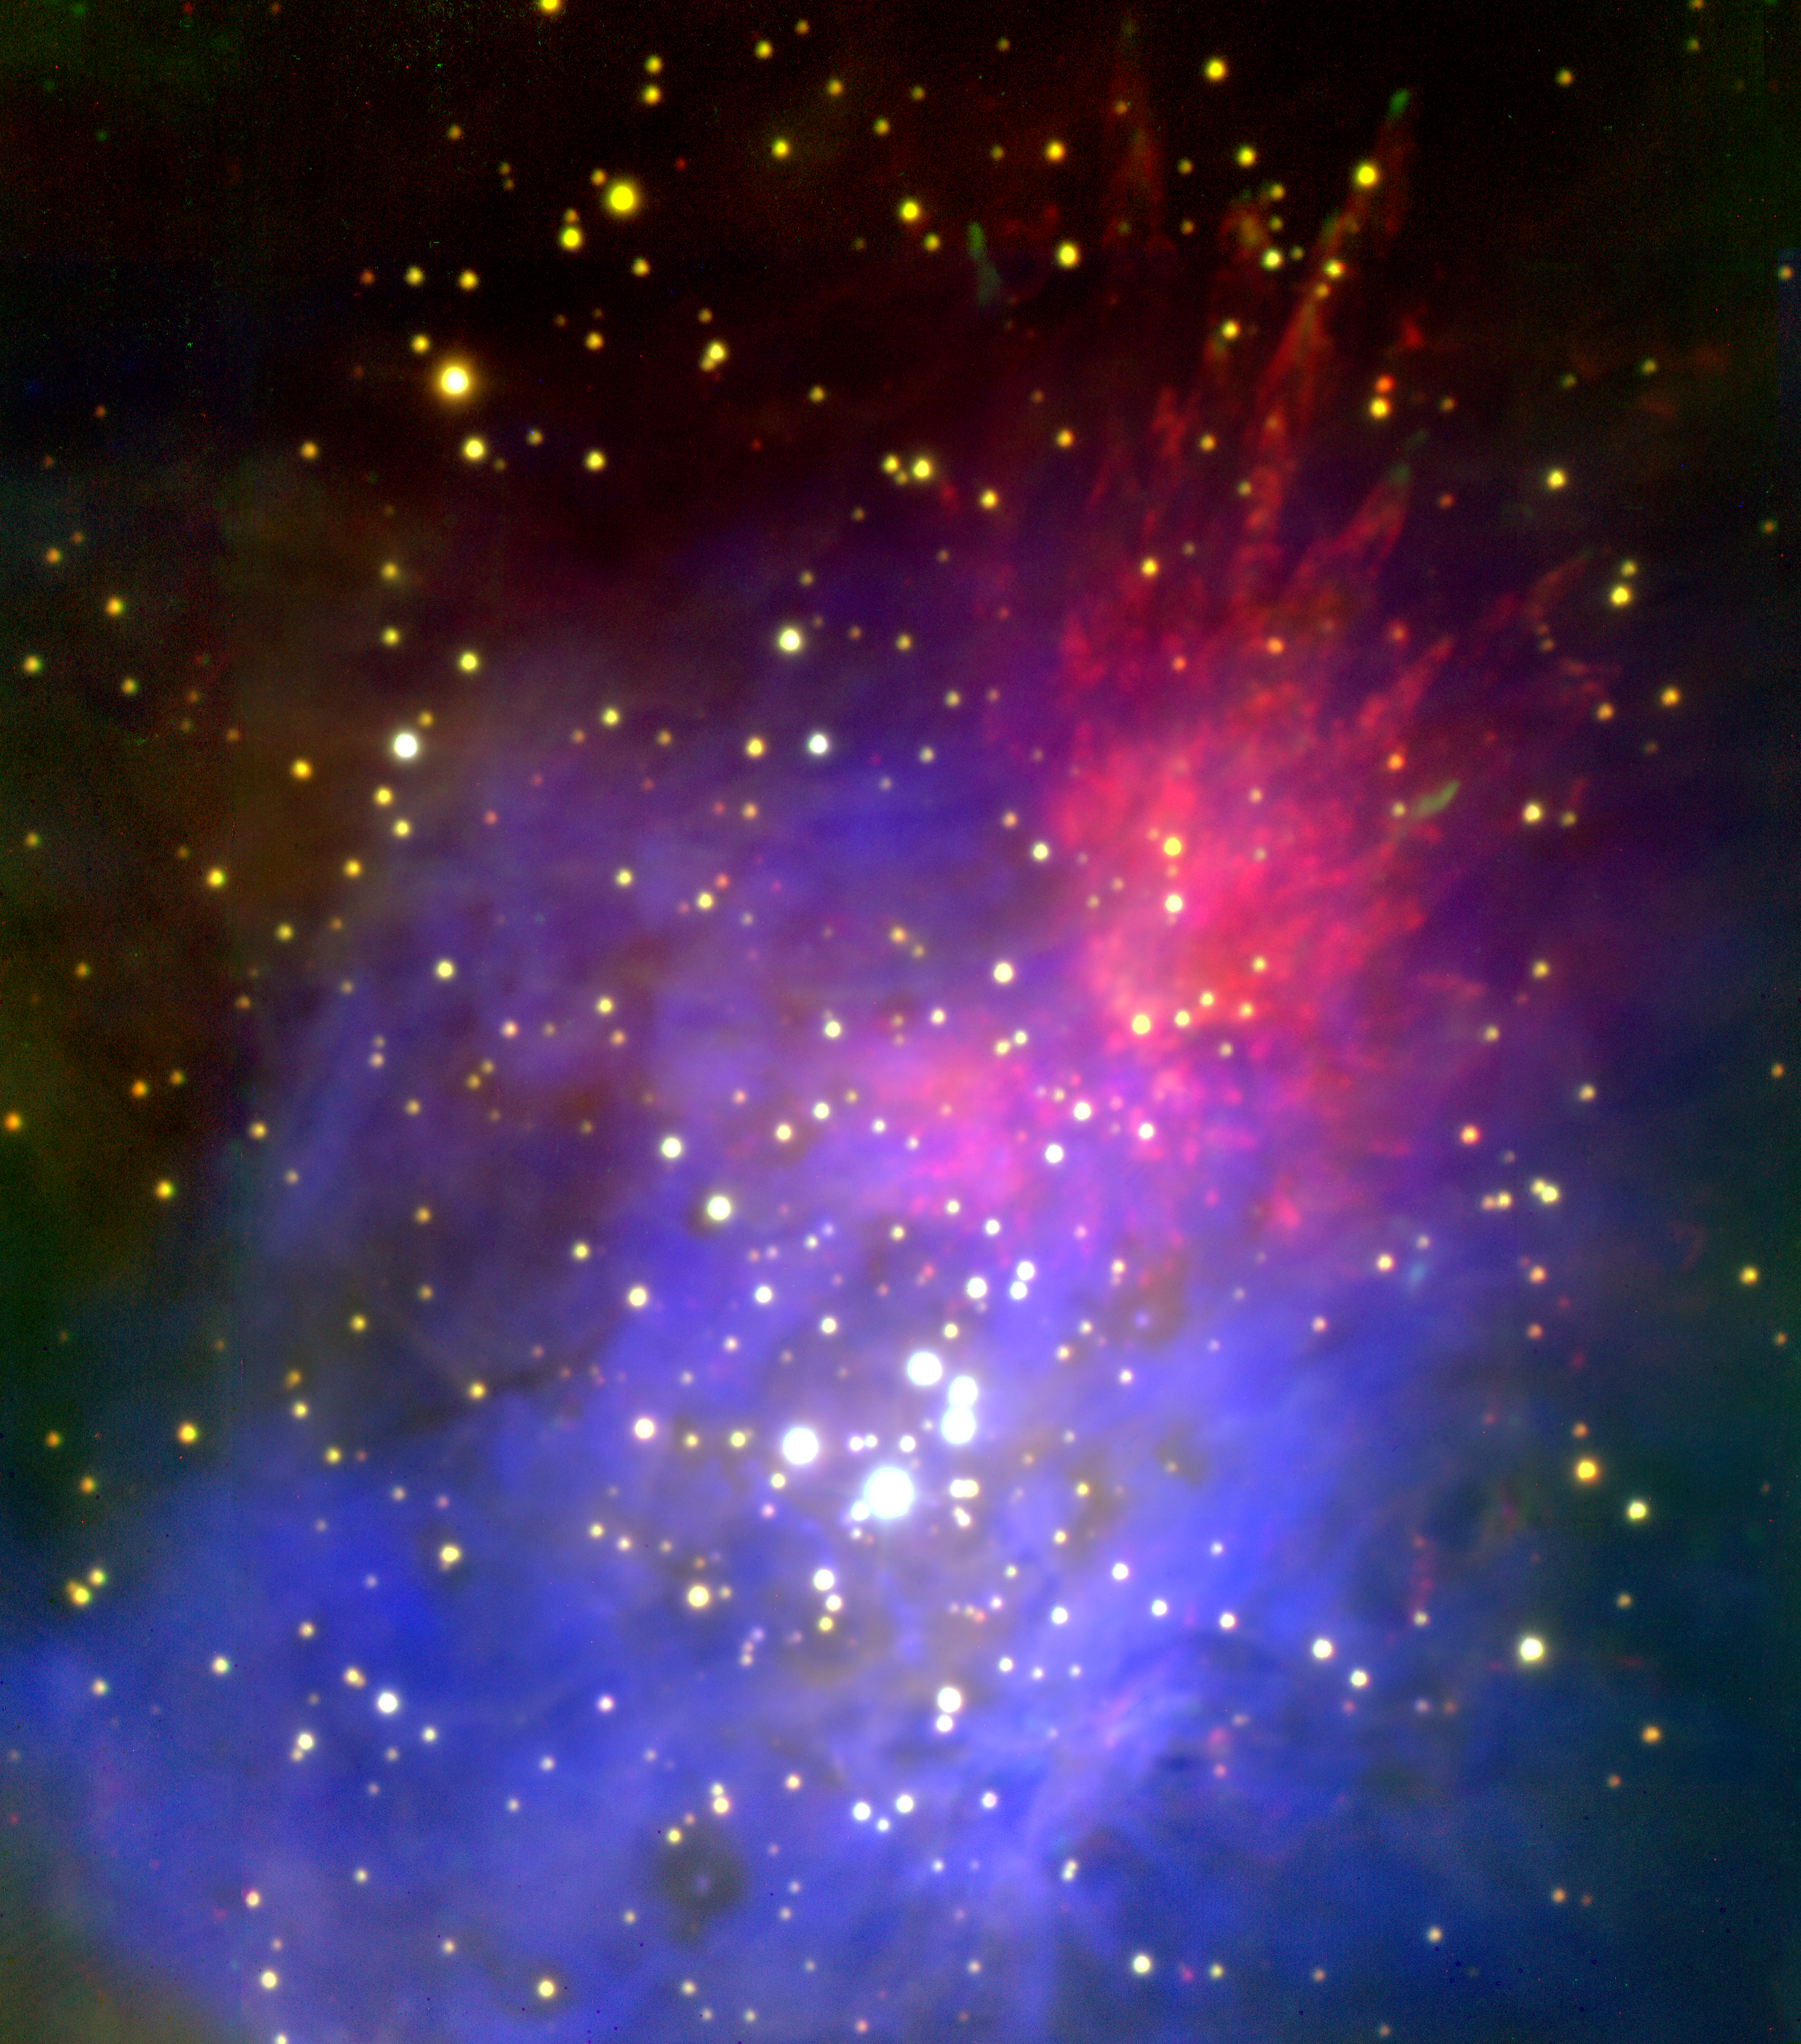

Orion Nebula, M42

The Orion Nebula seen with the infrared eyes of the WIYN High Resolution Infrared Camera (WHIRC) in the emission lines of HeI (1083 nm; blue), FeII (1644 nm; green), and H2 (2122 nm; red). The HeI shows the location of the ionized gas and the holes around the O-type stars show the location where the gas is highly ionized by the stars. The H2 shows the shocked molecular gas in what seems to be an apparent explosion of molecular cloud material. The FeII shows the location of the shocked gas fronts at the head of the molecular bullets.

Credit: D. Riebel (JHU), M. Meixner (STScI) and NOIRLab/NSF/AURA